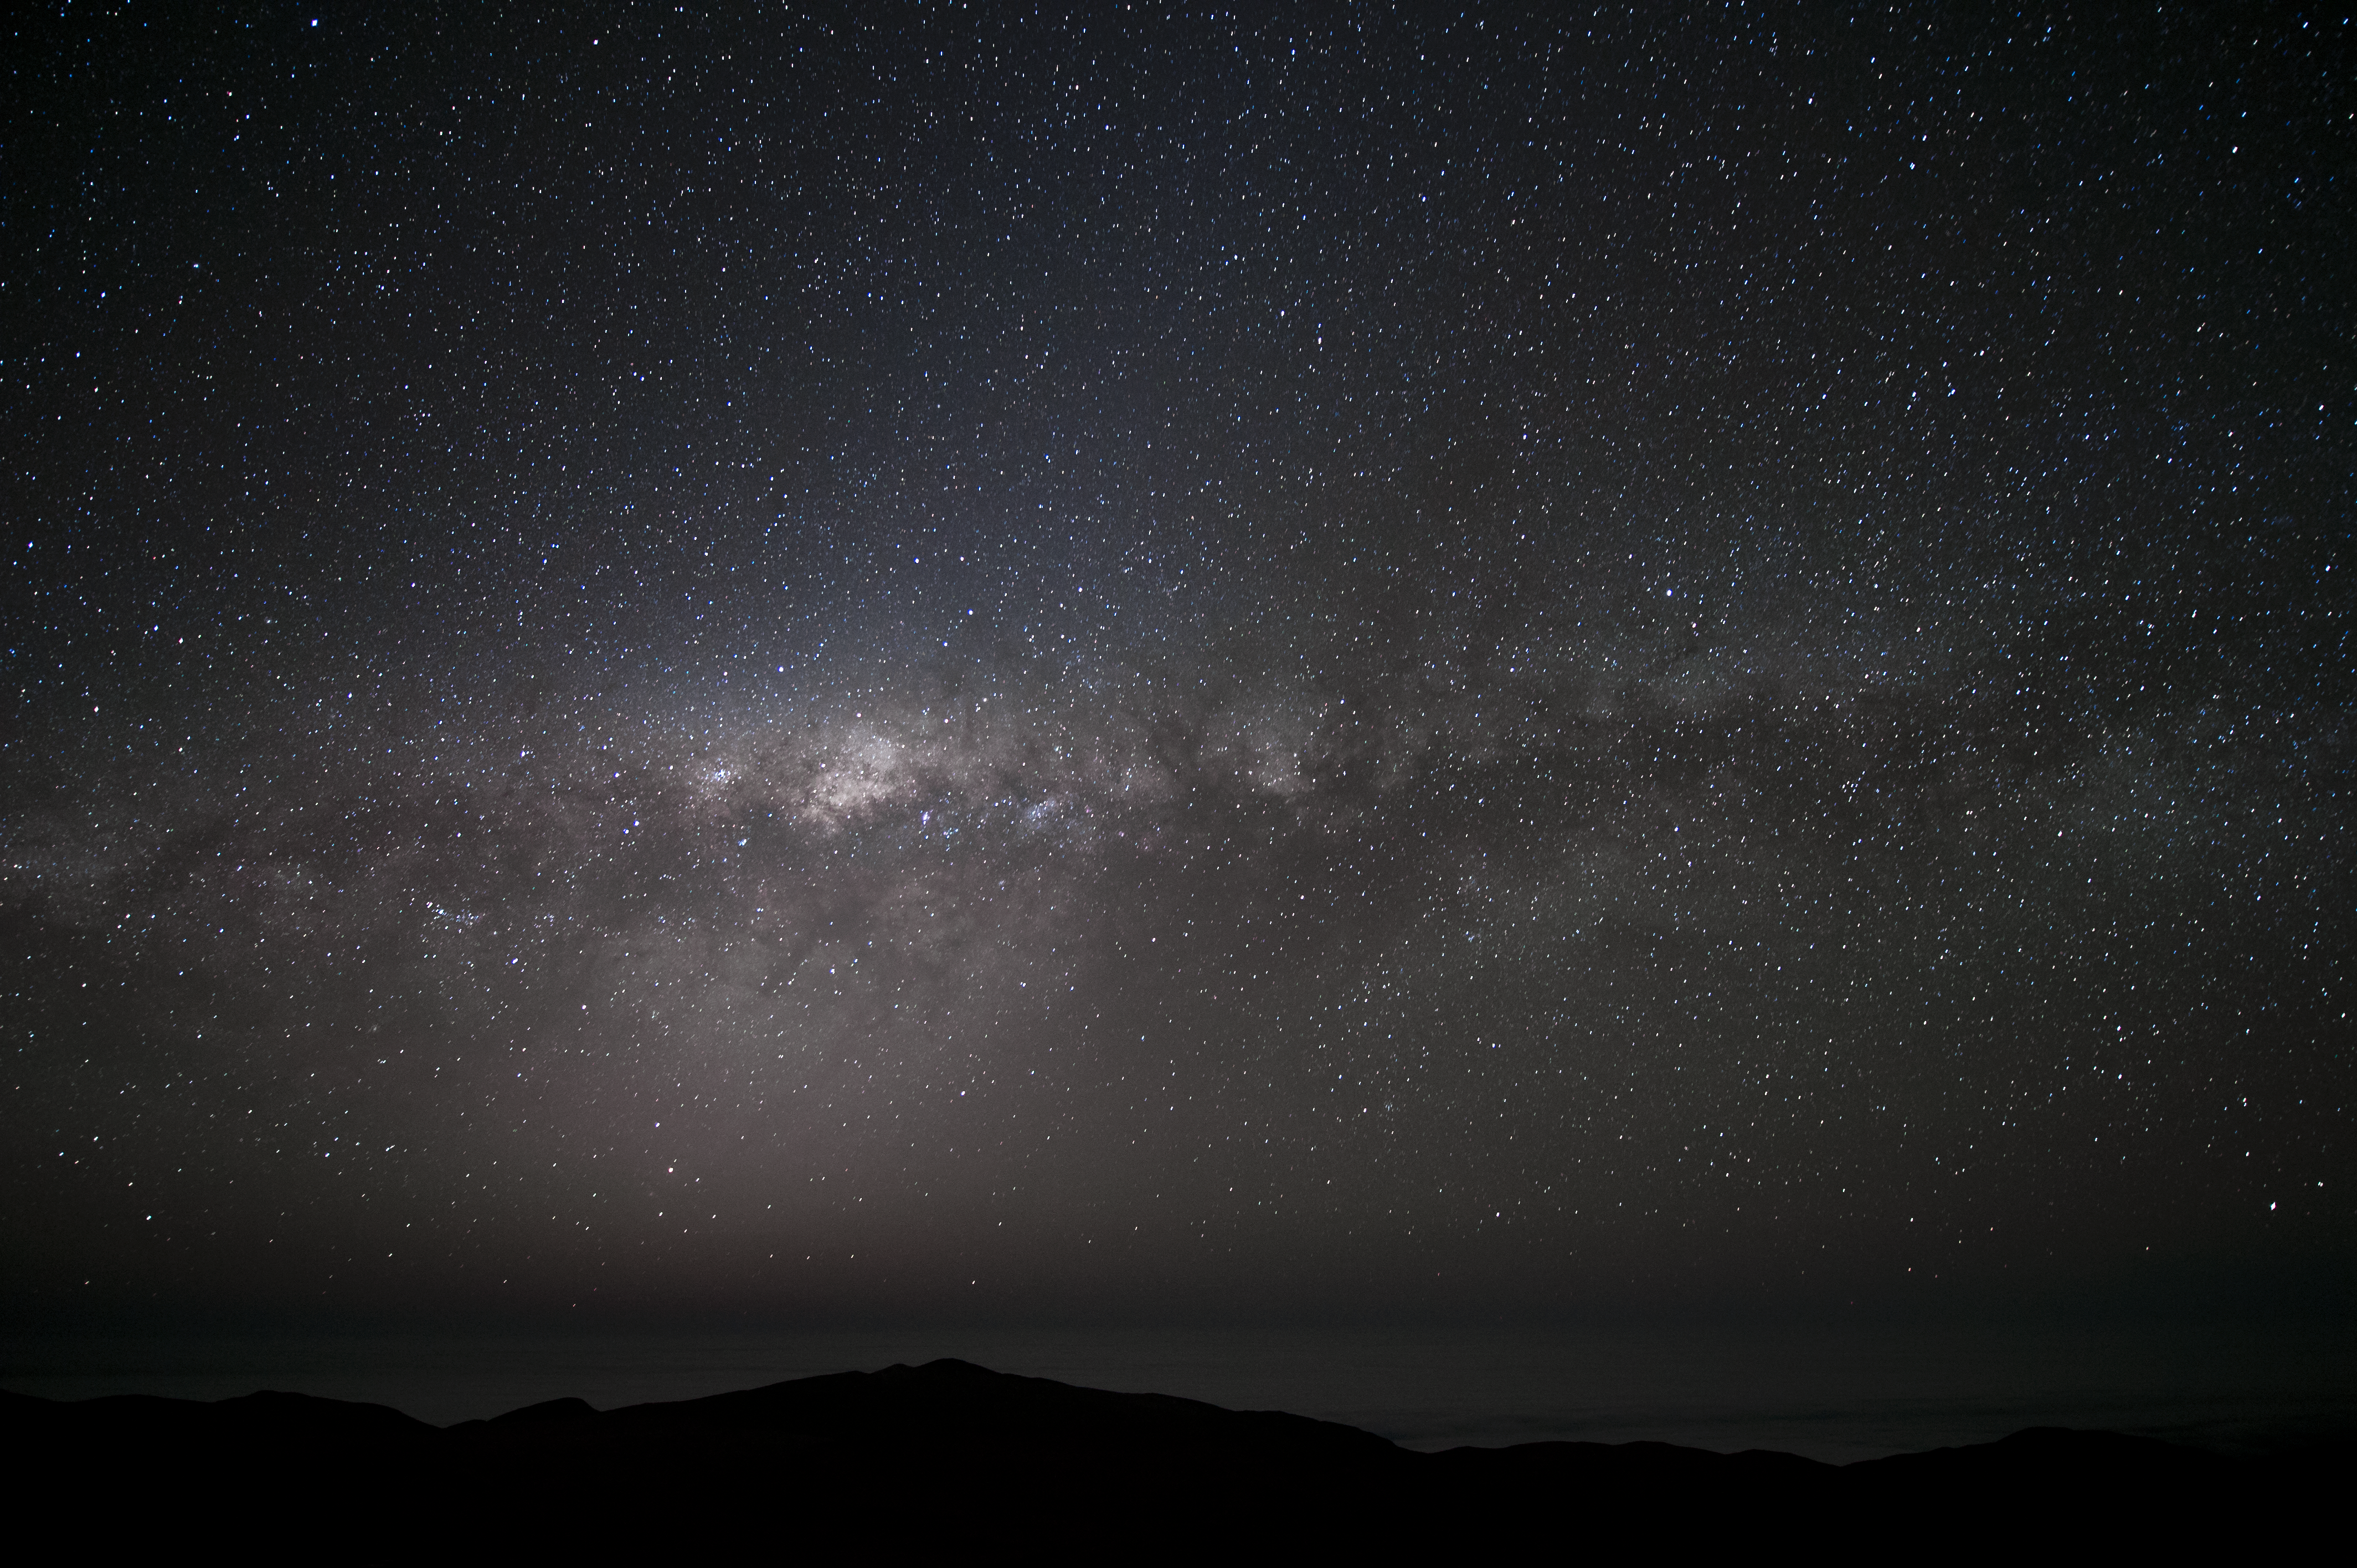

Milky Way

Our own "star city" — the Milky Way — stretches before us in this stunning photograph.

Credit: ESO/C. Malin